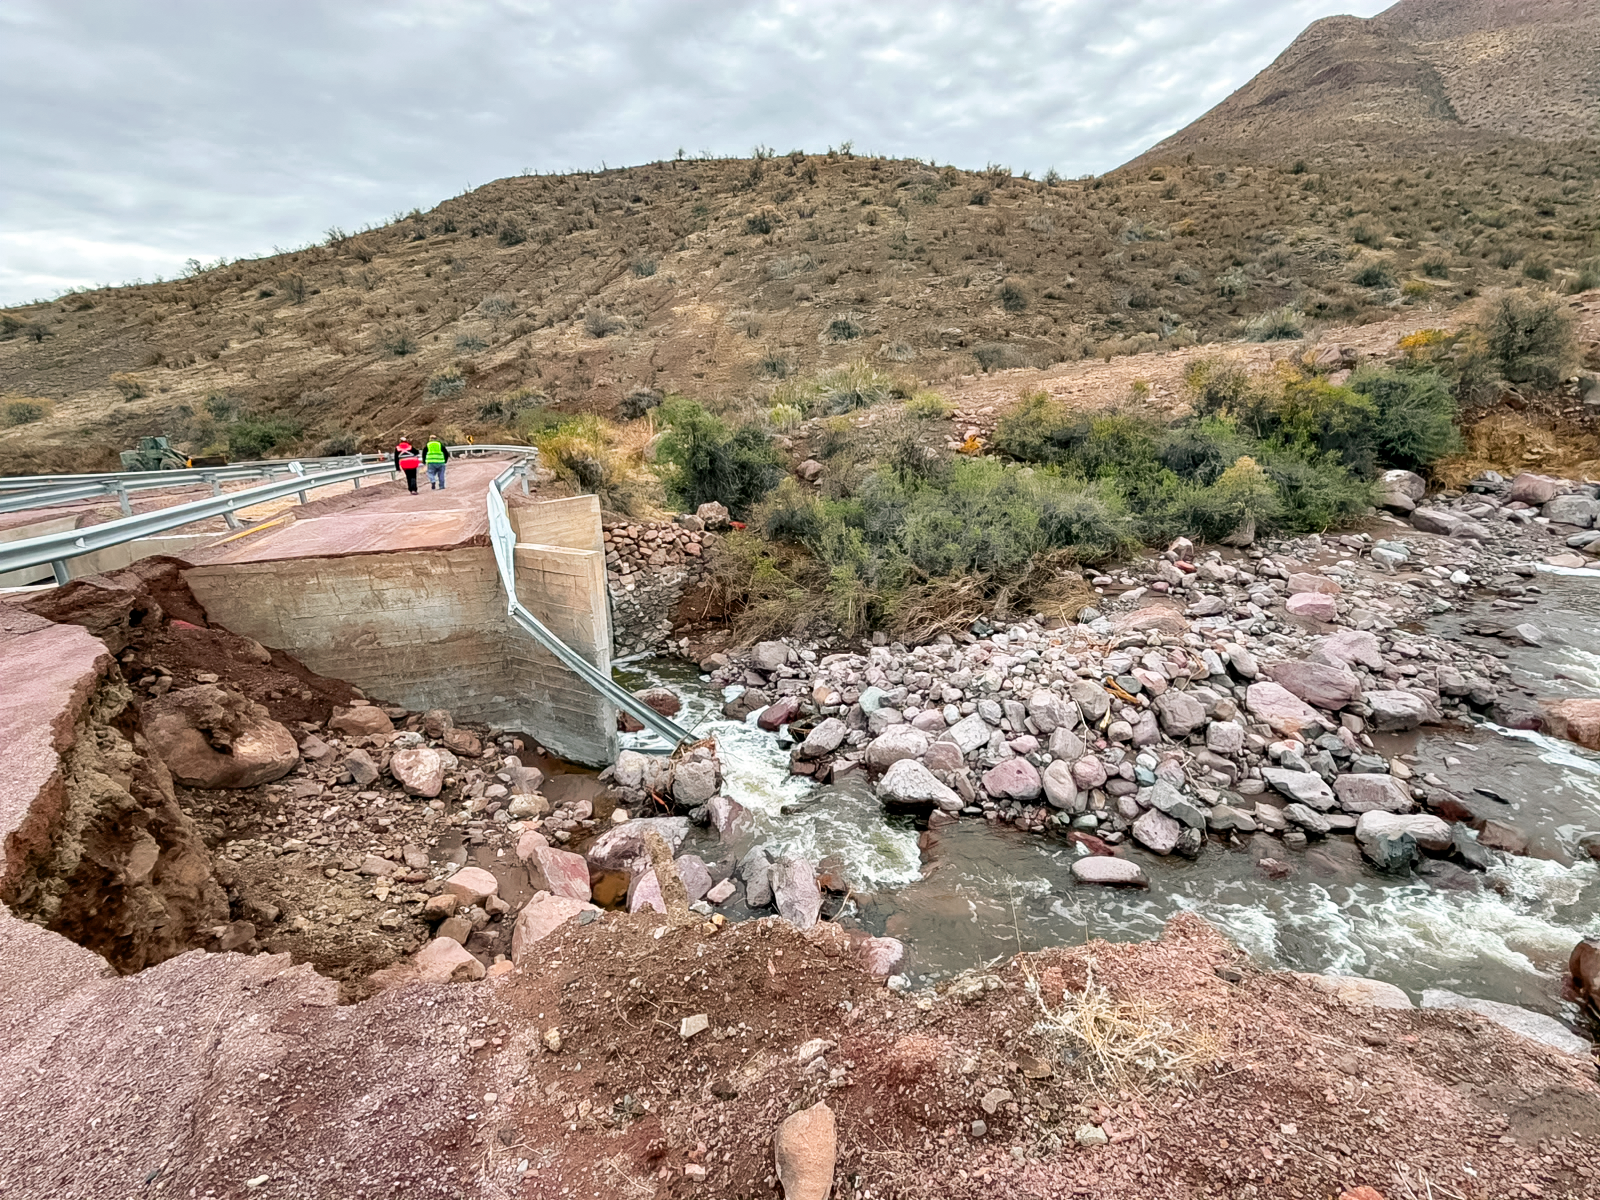

Storm Damage

Damage on the road to Cerro Pachón and Cerro Tololo following a winter storm in July 2026.

Credit: NOIRLab/NSF/AURA